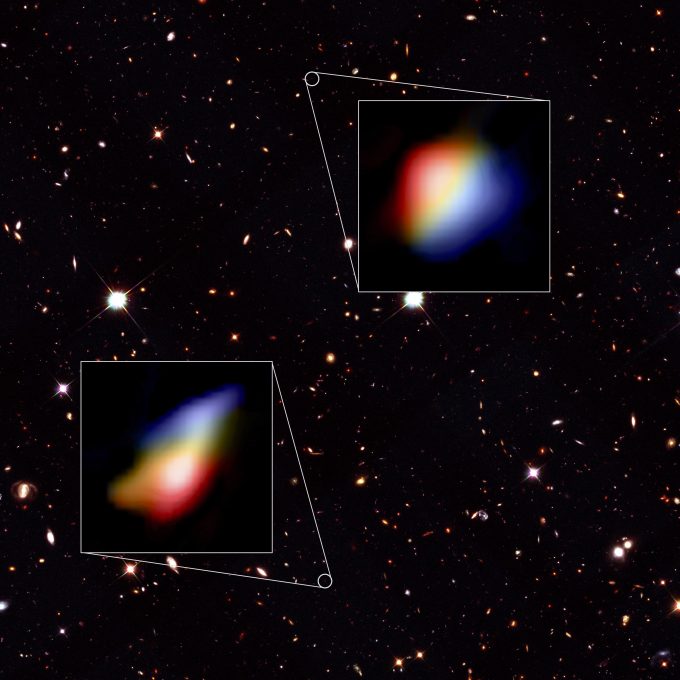

Data visualization

Data visualization – Hubble Telescope image of the night sky where the galaxies were found and two zoomed in panels of the ALMA data.

Credit: Hubble (NASA/ESA), ALMA (ESO/NAOJ/NRAO), P. Oesch (University of Geneva) and R. Smit (University of Cambridge)